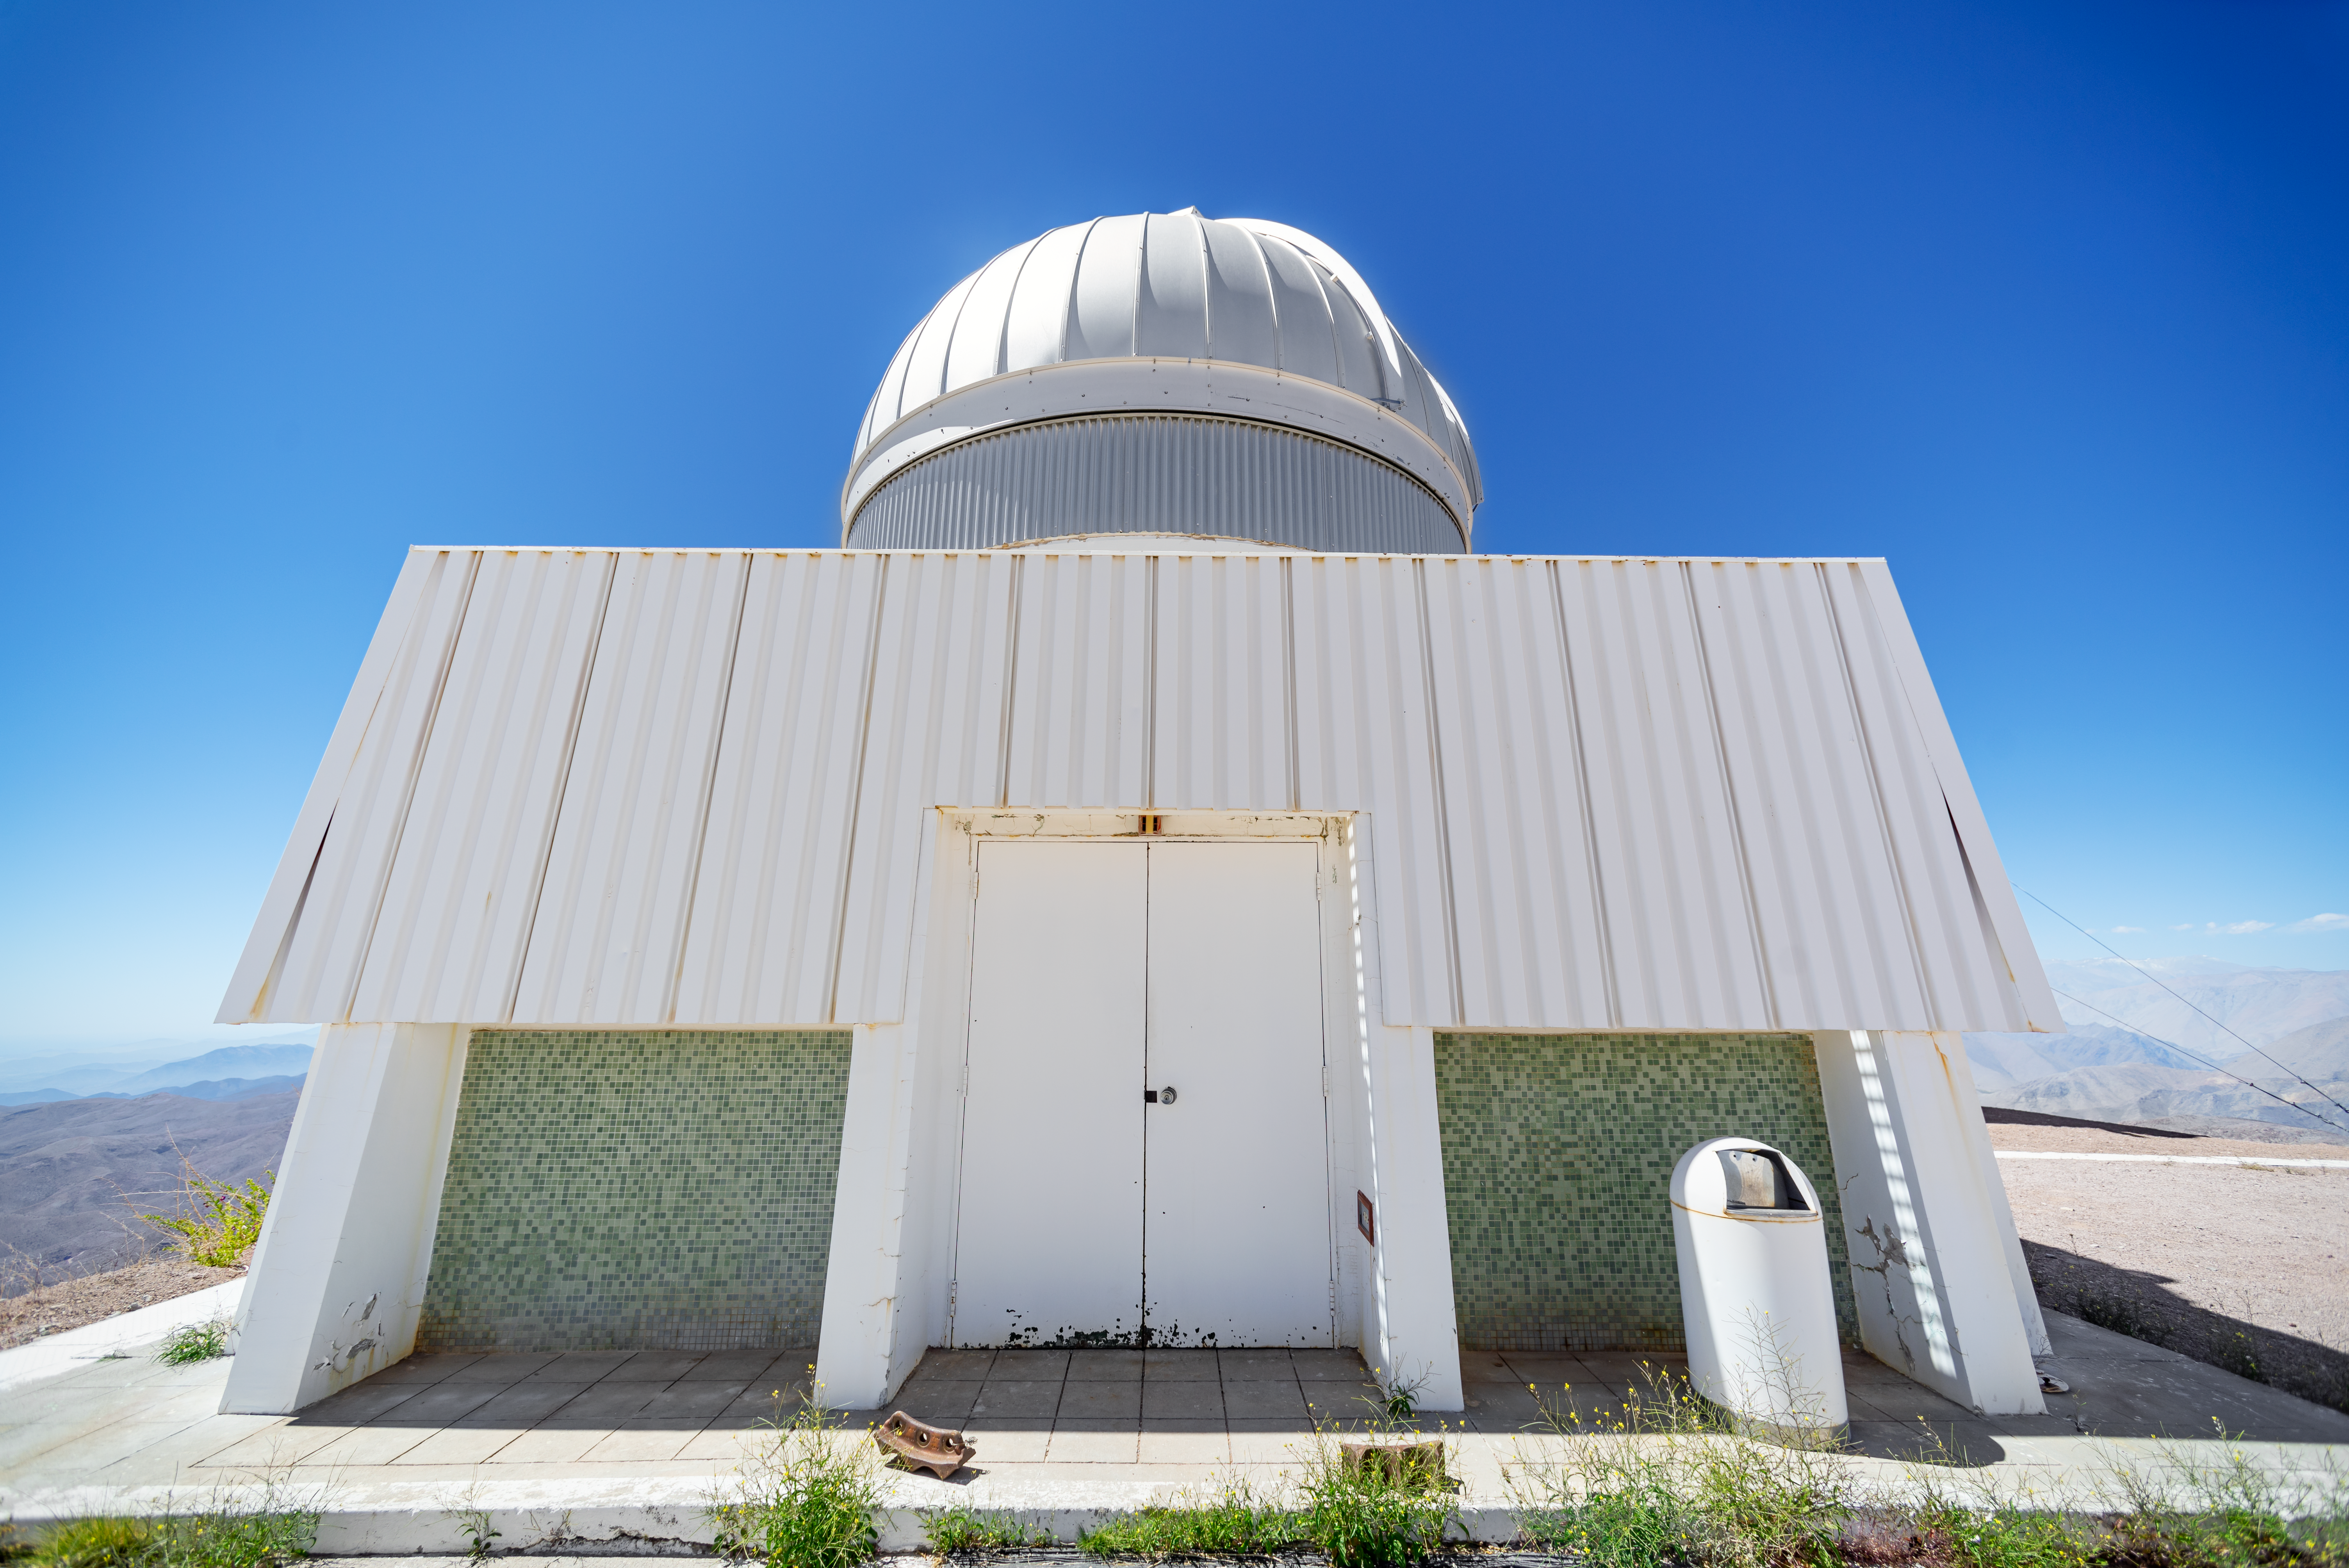

USNO Deep South Telescope Dome

The USNO Deep South Telescope, built by the US Naval Observatory, is located at Cerro Tololo Inter-American Observatory.

Credit: CTIO/NOIRLab/NSF/AURA